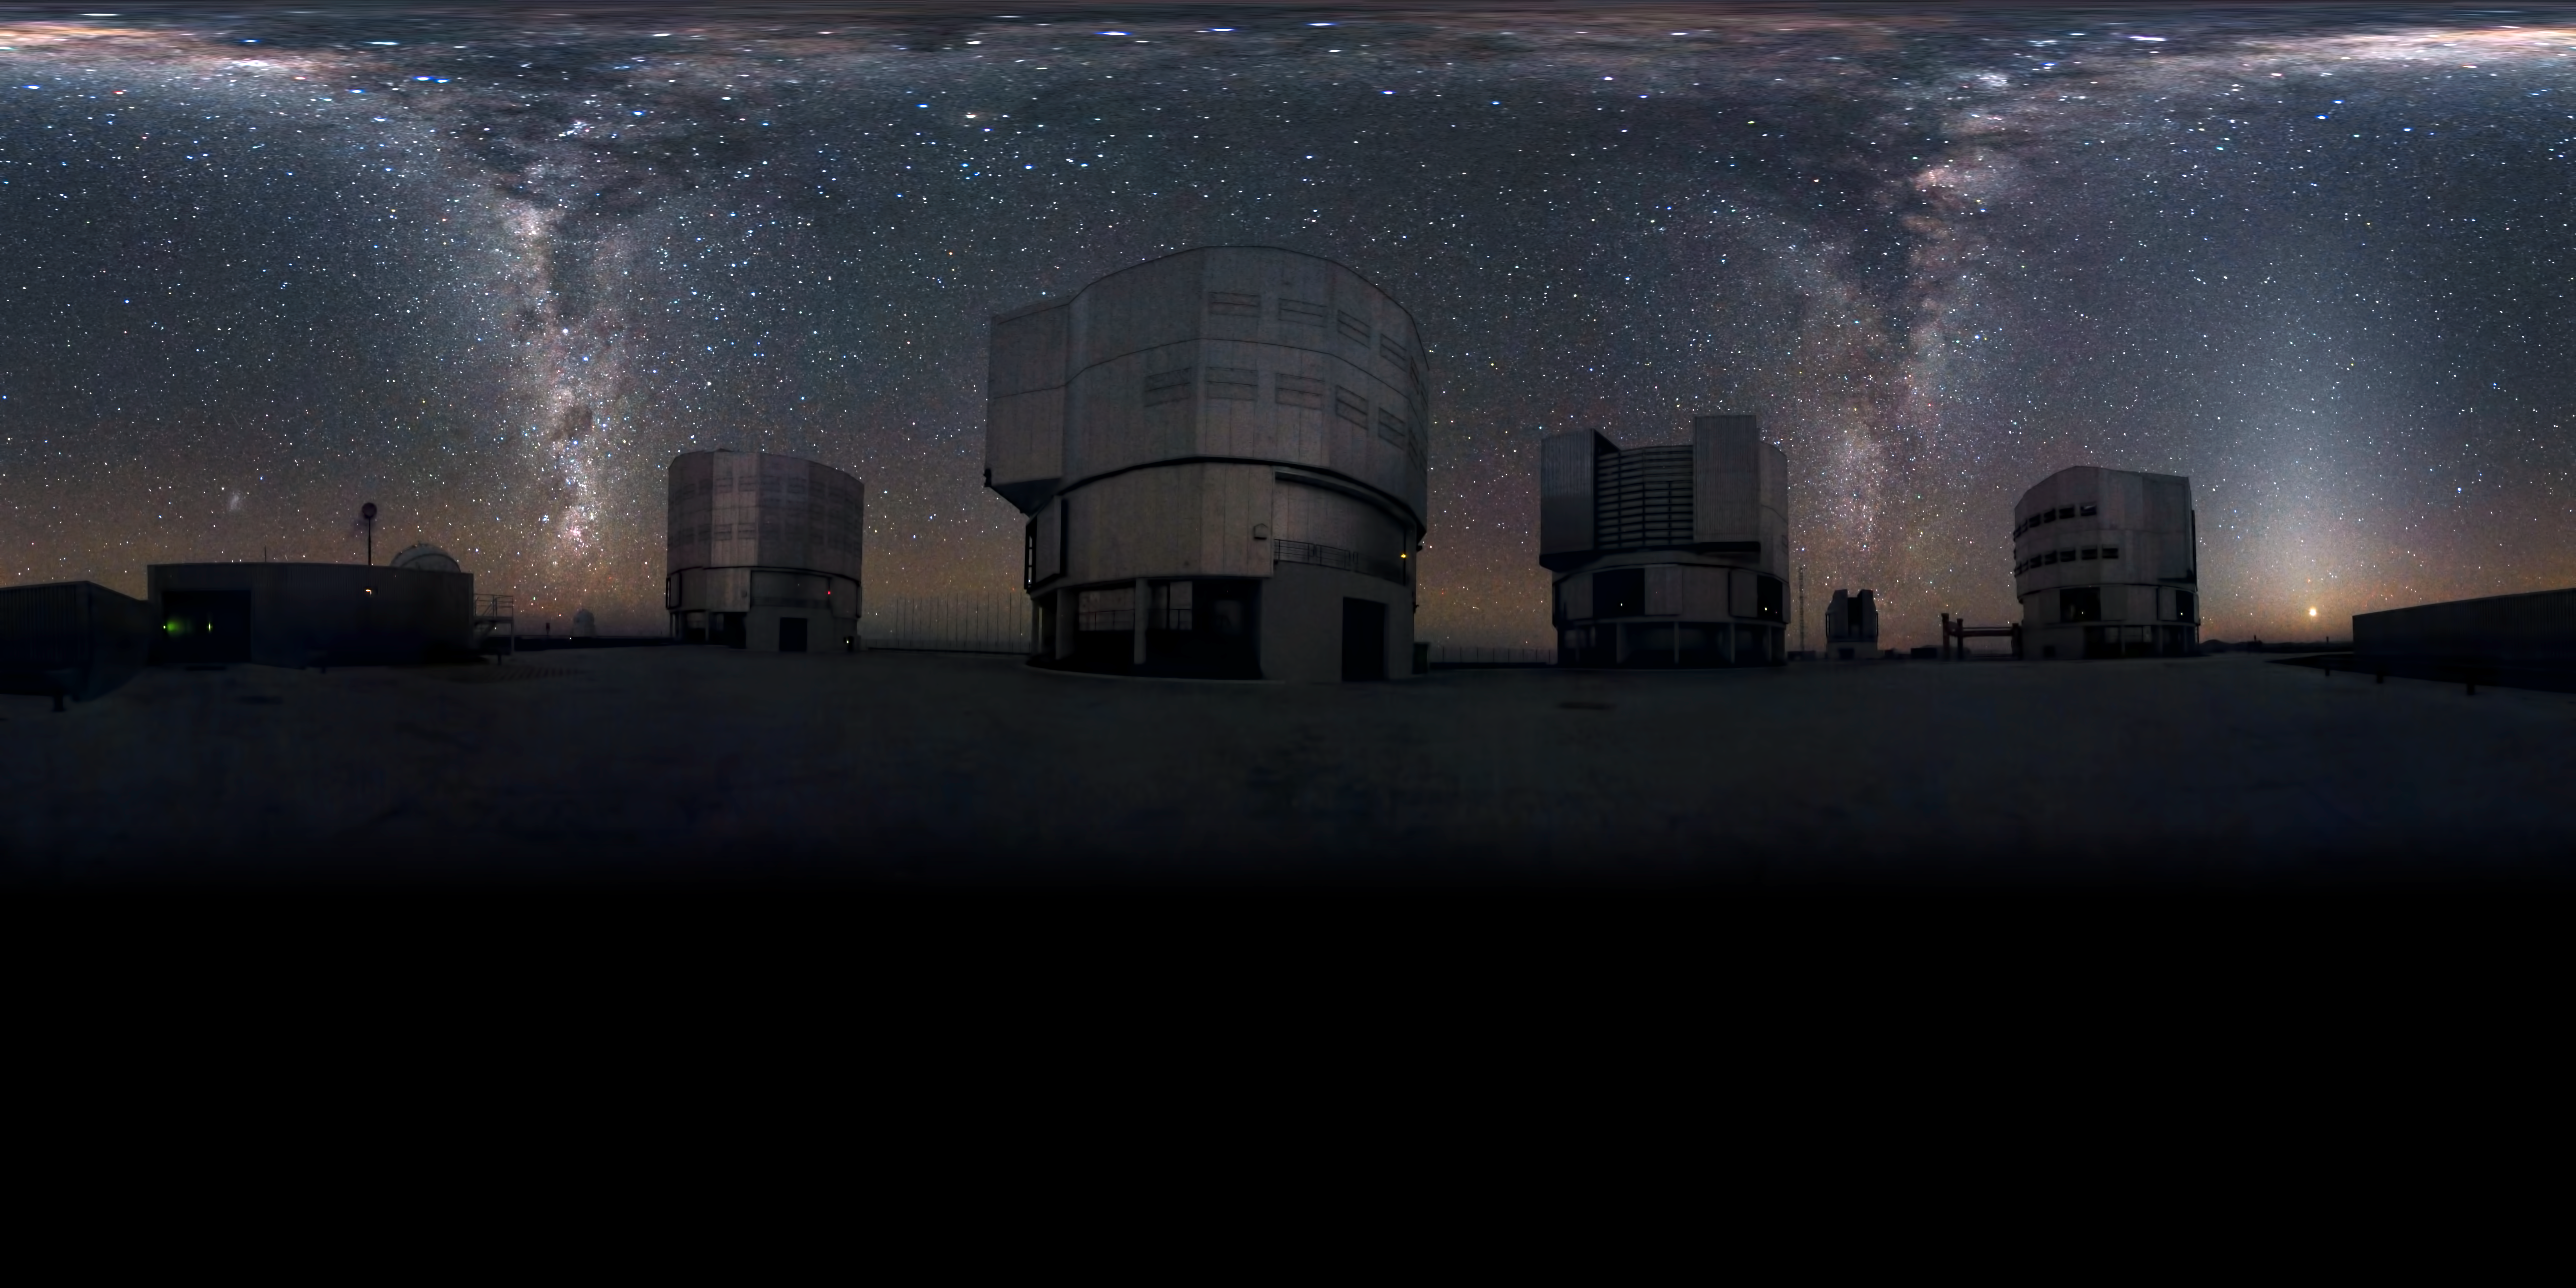

Cascading Milky Way

Many astronomical photographs capture stunning vistas of the skies, and this is no exception. However, there’s something unusual about this panorama. Behind ESO’s Very Large Telescope (VLT), two streams of stars seem to cascade down like waterfalls, or perhaps rise like smoke columns to the heavens. That’s because this panorama captures the entire dome of the sky, from the zenith down to the horizon, a full 360 degrees around. The two streams are in fact a single band: the plane of our galaxy, the Milky Way, as it arcs across the sky from horizon to horizon. As it passes overhead, it appears to spread out across the whole top edge of the panorama, due to the distortion needed to squeeze the fulldome of the sky into a flat, rectangular image. To understand the picture, imagine that the far left side is attached to the far right, creating a loop around you, and that the top edge is drawn together to a single point overhead. Thus, it encompasses the fulldome of the sky above you. On the left side of the image, the silhouette of the observatory’s windsock on its pole can be seen above the building. To the left of the windsock is the bright smudge of the Small Magellanic Cloud, a neighbouring galaxy of the Milky Way. To the right, in the plane of the Milky Way, is the reddish glow of the Carina Nebula. Above that is the darkness of the Coalsack Nebula, next to the Southern Cross, and slightly higher still are the two bright stars of Alpha and Beta Centauri. The four tall buildings in the image house the 8.2-metre-diameter Unit Telescopes (UTs) of the VLT. Between the two UTs on the right is the smaller building of the VLT Survey Telescope. On the right of the image, the planet Venus glows just above the horizon. This panorama, which shows not only the VLT on the mountaintop of Cerro Paranal, but also the beautiful sky that the observatory studies, was created by ESO Photo Ambassador Serge Brunier. Just as the VLT’s state-of-the-art technology expands our view of the Universe, Serge has used the most advanced photographic techniques to capture an entire hemisphere of the sky in one image — far more than our eyes could see in a single view.

Credit: ESO/S. Brunier